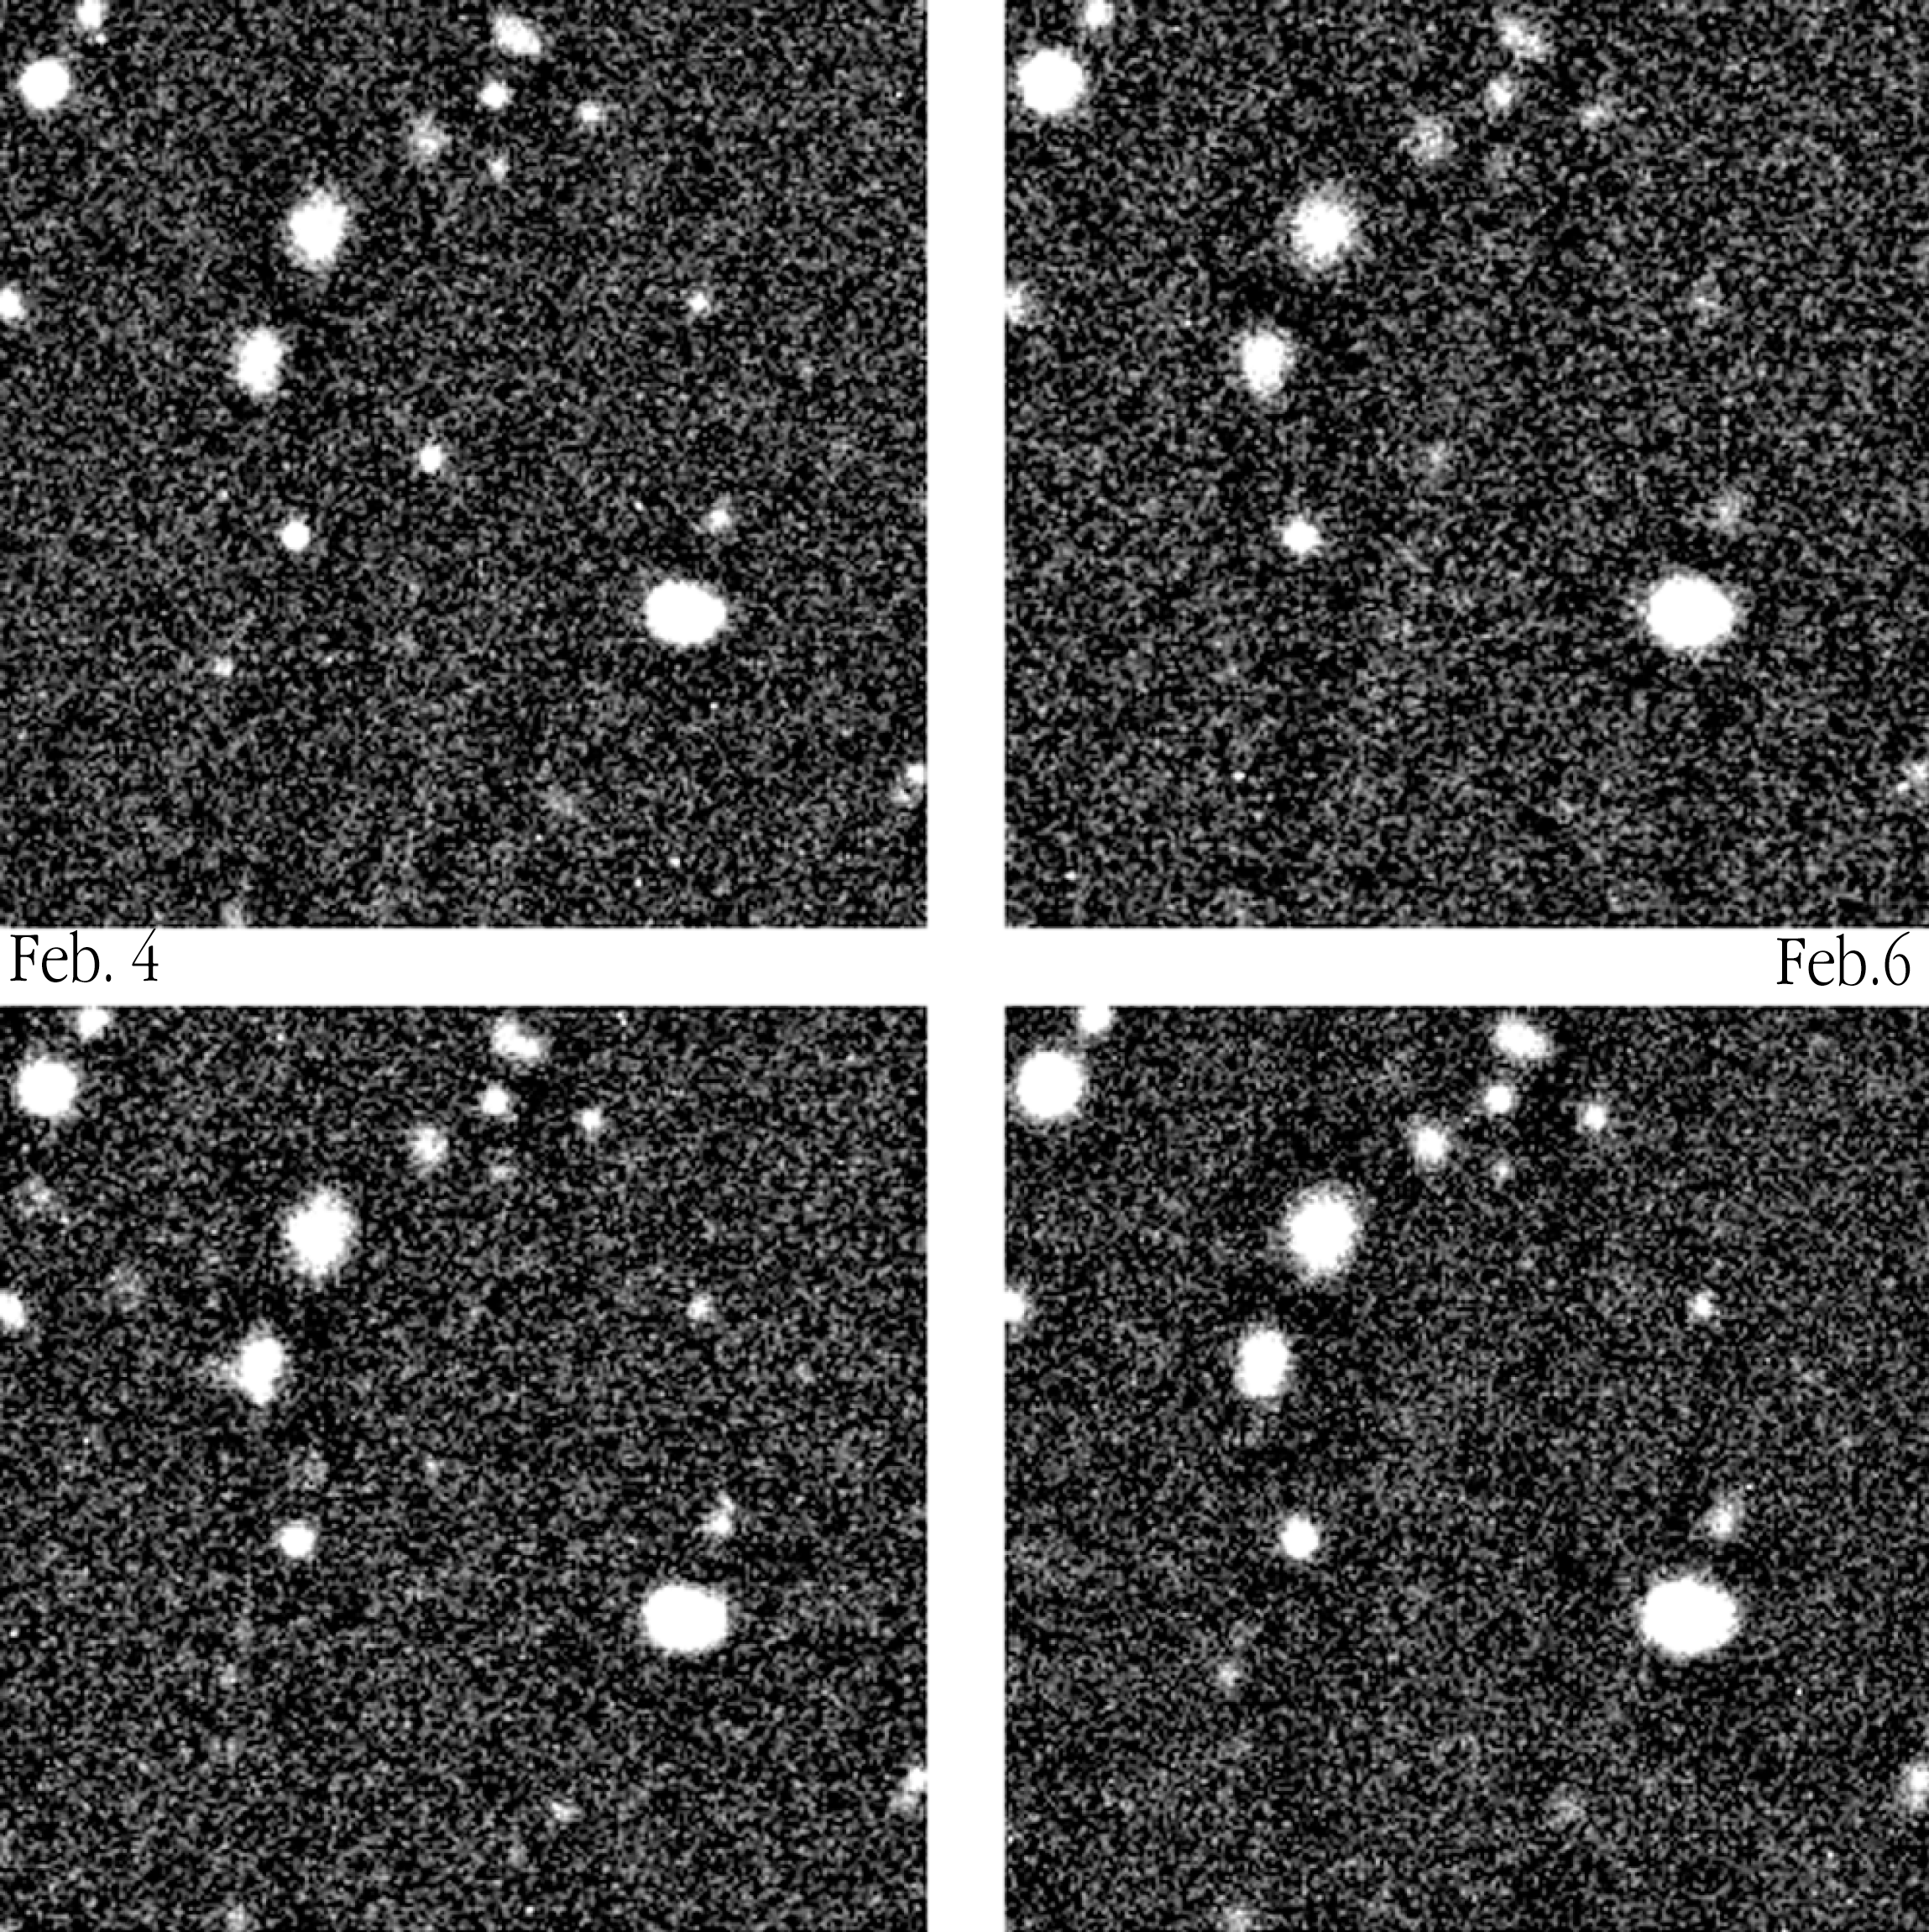

Optical counterpart of GRB 000131

A gamma-ray burst was detected on January 31, 2000, by an international network of satellites (Ulysses, NEAR and Konus) via the InterPlanetary Network (IPN). It was designated GRB 000131 according to the date of the event. This image shows the rapid fading of the optical counterpart of GRB 000131 (slightly left of the centre), by means of exposures with the VLT on February 4 (upper left), 6 (upper right), 8 (lower left) and March 5 (lower right). It is no longer visible on the last photo.

Technical information : The four R-exposures were obtained with VLT ANTU + FORS1 on February 4 (magnitude R = 23.3), 6 (24.4), 8 (25.1) and March 5 (no longer visible). The field measures 48 x 48 arcsec 2. North is up and East is left.

Credit: ESO